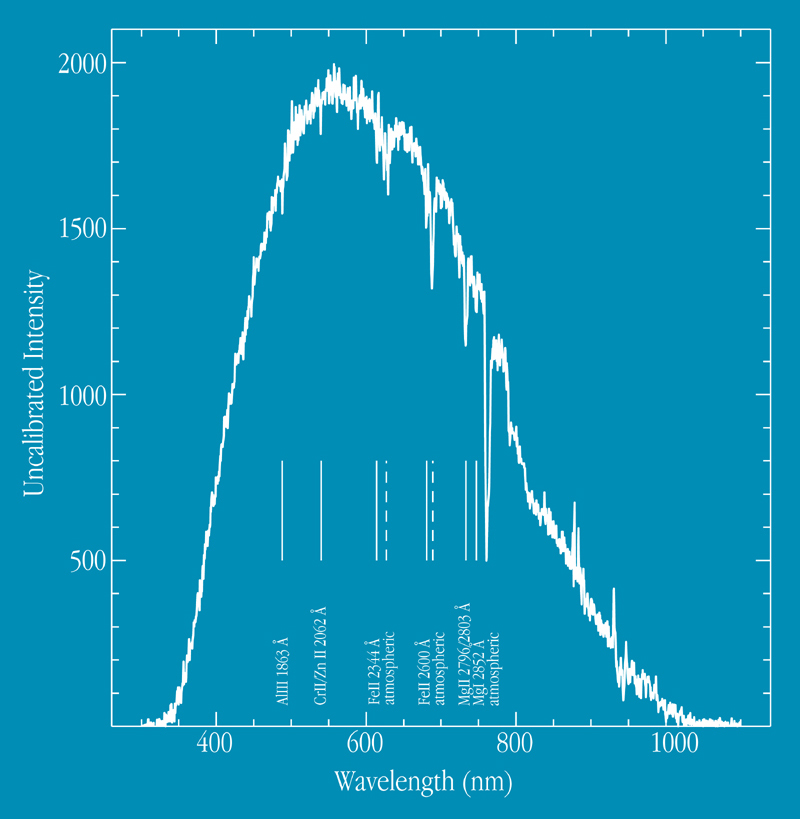

Spectrum of GRB 990510 afterglow

The object of study is the remnant of a mysterious cosmic explosion far out in space, first detected as a gigantic outburst of gamma rays on May 10. Gamma-Ray Bursters (GRBs) are brief flashes of very energetic radiation - they represent by far the most powerful type of explosion known in the Universe and their afterglow in optical light can be 10 million times brighter than the brightest supernovae. The May 10 event ranks among the brightest one hundred of the over 2500 GRB''s detected in the last decade. It is a spectrum of the afterglow of GRB 990510, obtained with VLT ANTU and the multi-mode FORS1 instrument during the night of May 10-11, 1999. Some of the redshifted absorption lines are identified and the stronger bands from the terrestrial atmosphere are also indicated.

Credit: ESO